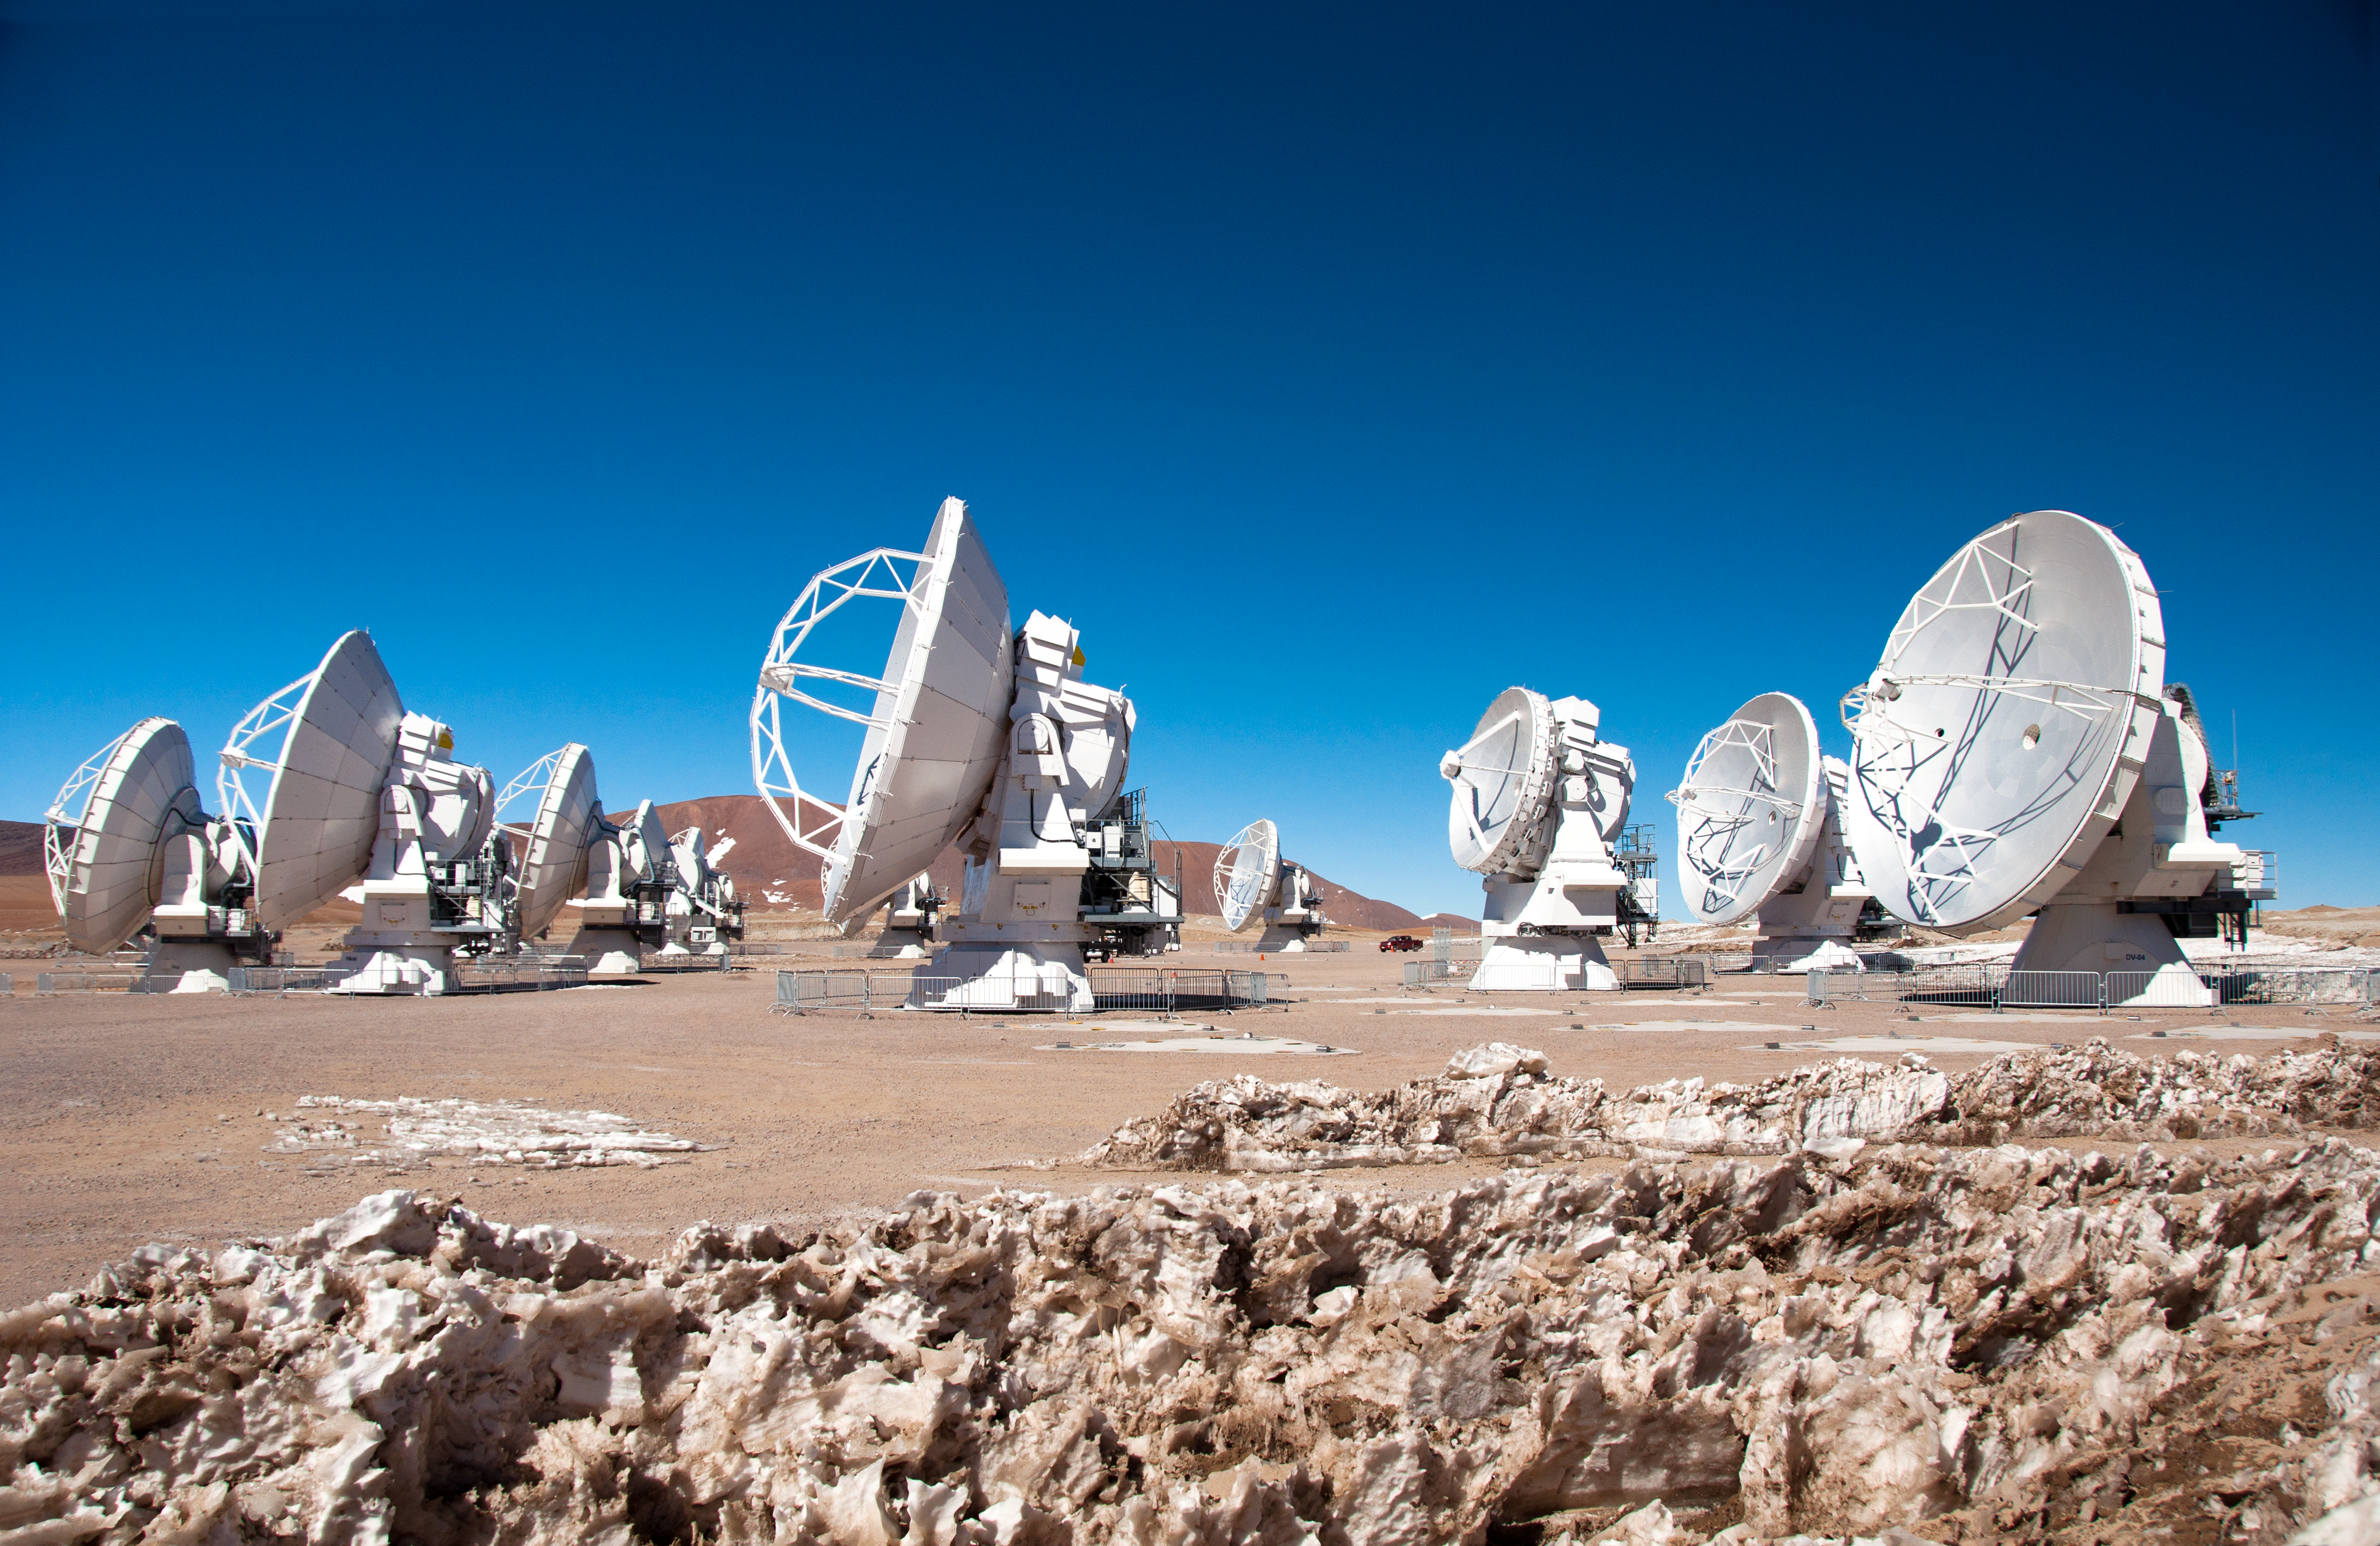

First 7-metre ALMA antenna arrives at Chajnantor

This image was taken on 28 August 2011. I shows the first 7-m antenna to the AOS (which arrived on 24 August 2011).

For more information, see http://www.eso.org/public/images/potw1135a/

Credit: ALMA (ESO/NAOJ/NRAO), W. Garnier (ALMA)